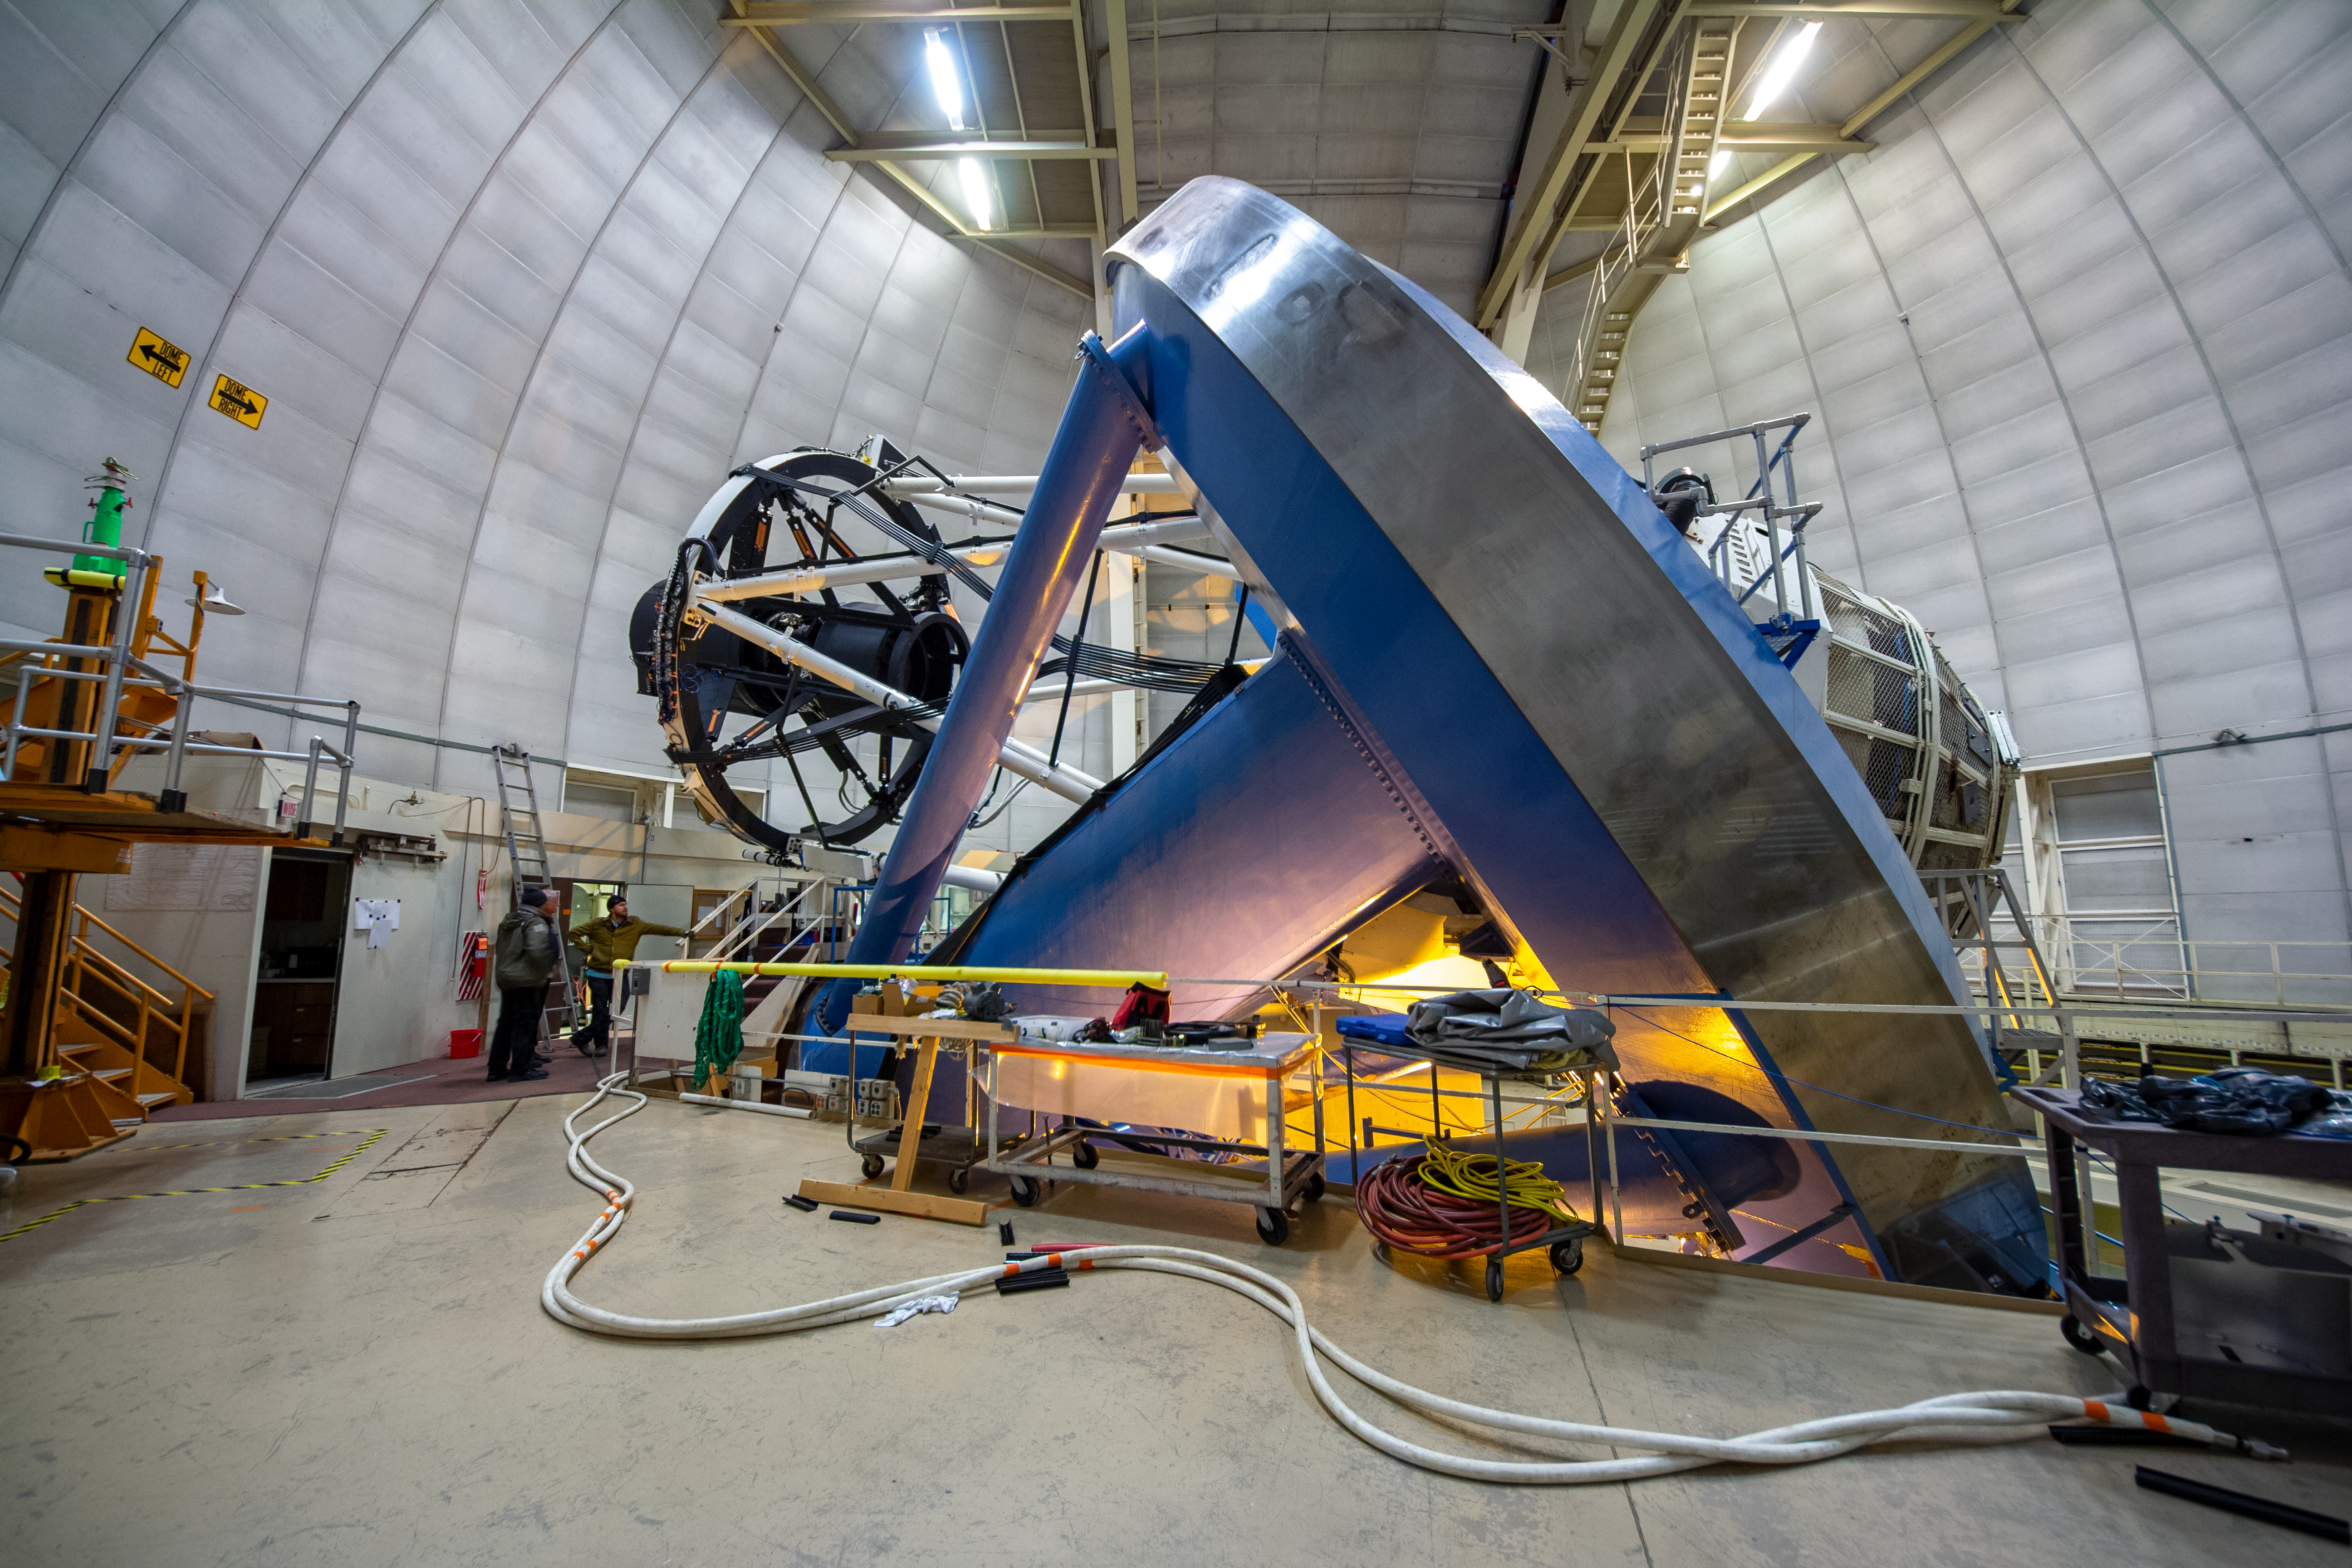

The Dark Energy Spectroscopic Instrument (DESI) installed on the Nicholas U. Mayall 4-meter Telescope

The Dark Energy Spectroscopic Instrument (DESI) is installed on the Nicholas U. Mayall 4-meter Telescope on Kitt Peak National Observatory near Tucson, Arizona.

Credit: KPNO/NOIRLab/NSF/AURA/P. Marenfeld